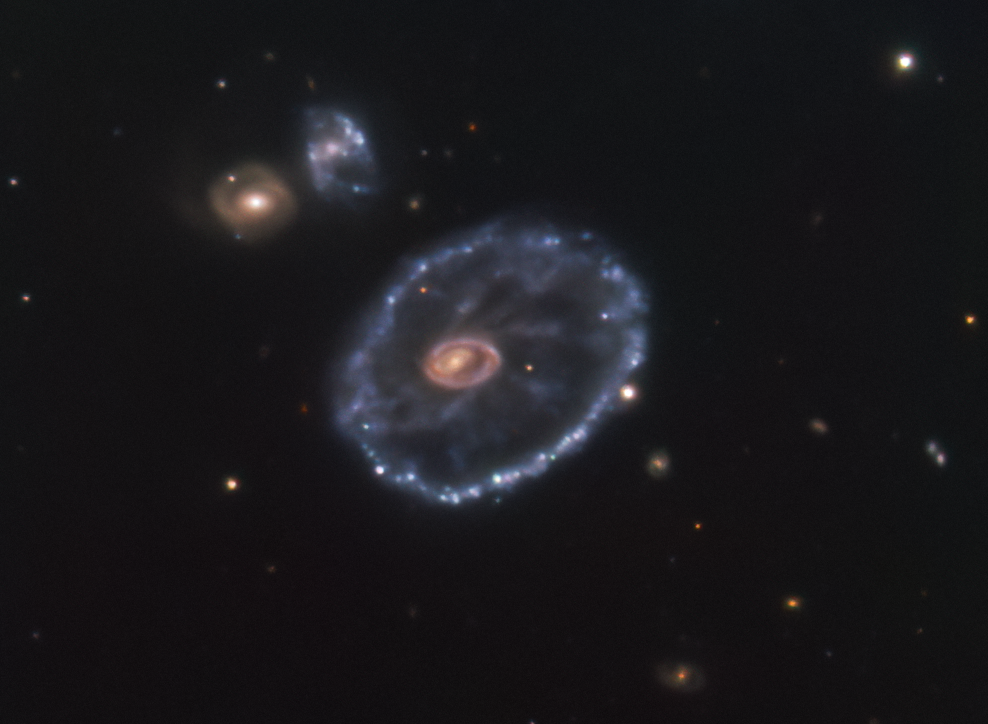

Something new in the sky

Around 500 million light-years away in the constellation Sculptor lies a rather peculiar looking galaxy, known as the Cartwheel galaxy. It was once a normal spiral galaxy that underwent a head-on interaction with a smaller companion galaxy several million years ago, giving it its signature cartwheel appearance. But there are other curious things about this object. Something interesting is taking place in the lower left corner of this image, captured in December 2021 with ESO’s New Technology Telescope (NTT): a supernova. Compare it with this image, taken in August 2014 by the Multi Unit Spectroscopic Explorer (MUSE) mounted on ESO’s Very Large Telescope (VLT), shows the galaxy before this supernova took place.

This event, called SN2021afdx, is a type II supernova, which occurs when a massive star reaches the end of its evolution. Supernovae can cause a star to shine brighter than its entire host galaxy and can be visible to observers for months, or even years — a blink of an eye on astronomical timescales. Supernovae are one of the reasons astronomers say we are all made of stardust: they sprinkle the surrounding space with heavy elements forged by the progenitor star, which may end up being part of later generations of stars, the planets around them and life that may exist in those planets.

Detecting and studying these unpredictable events requires international collaboration. The first time SN2021afdx was spotted was in November 2021 by the ATLAS survey, and it was then followed up by ePESSTO+, the Public ESO Spectroscopic Survey for Transient Objects. ePESSTO+ is designed to study objects that are only in the night sky for very short periods of time, such as this supernova. It does this by using the EFOSC2 and SOFI instruments on the NTT, located at ESO's La Silla Observatory in Chile. EFOSC2 not only took this beautiful image, but also spectra that allowed the PESSTO team to identify this event as a type II supernova.

Credit: ESO/Inserra et al.